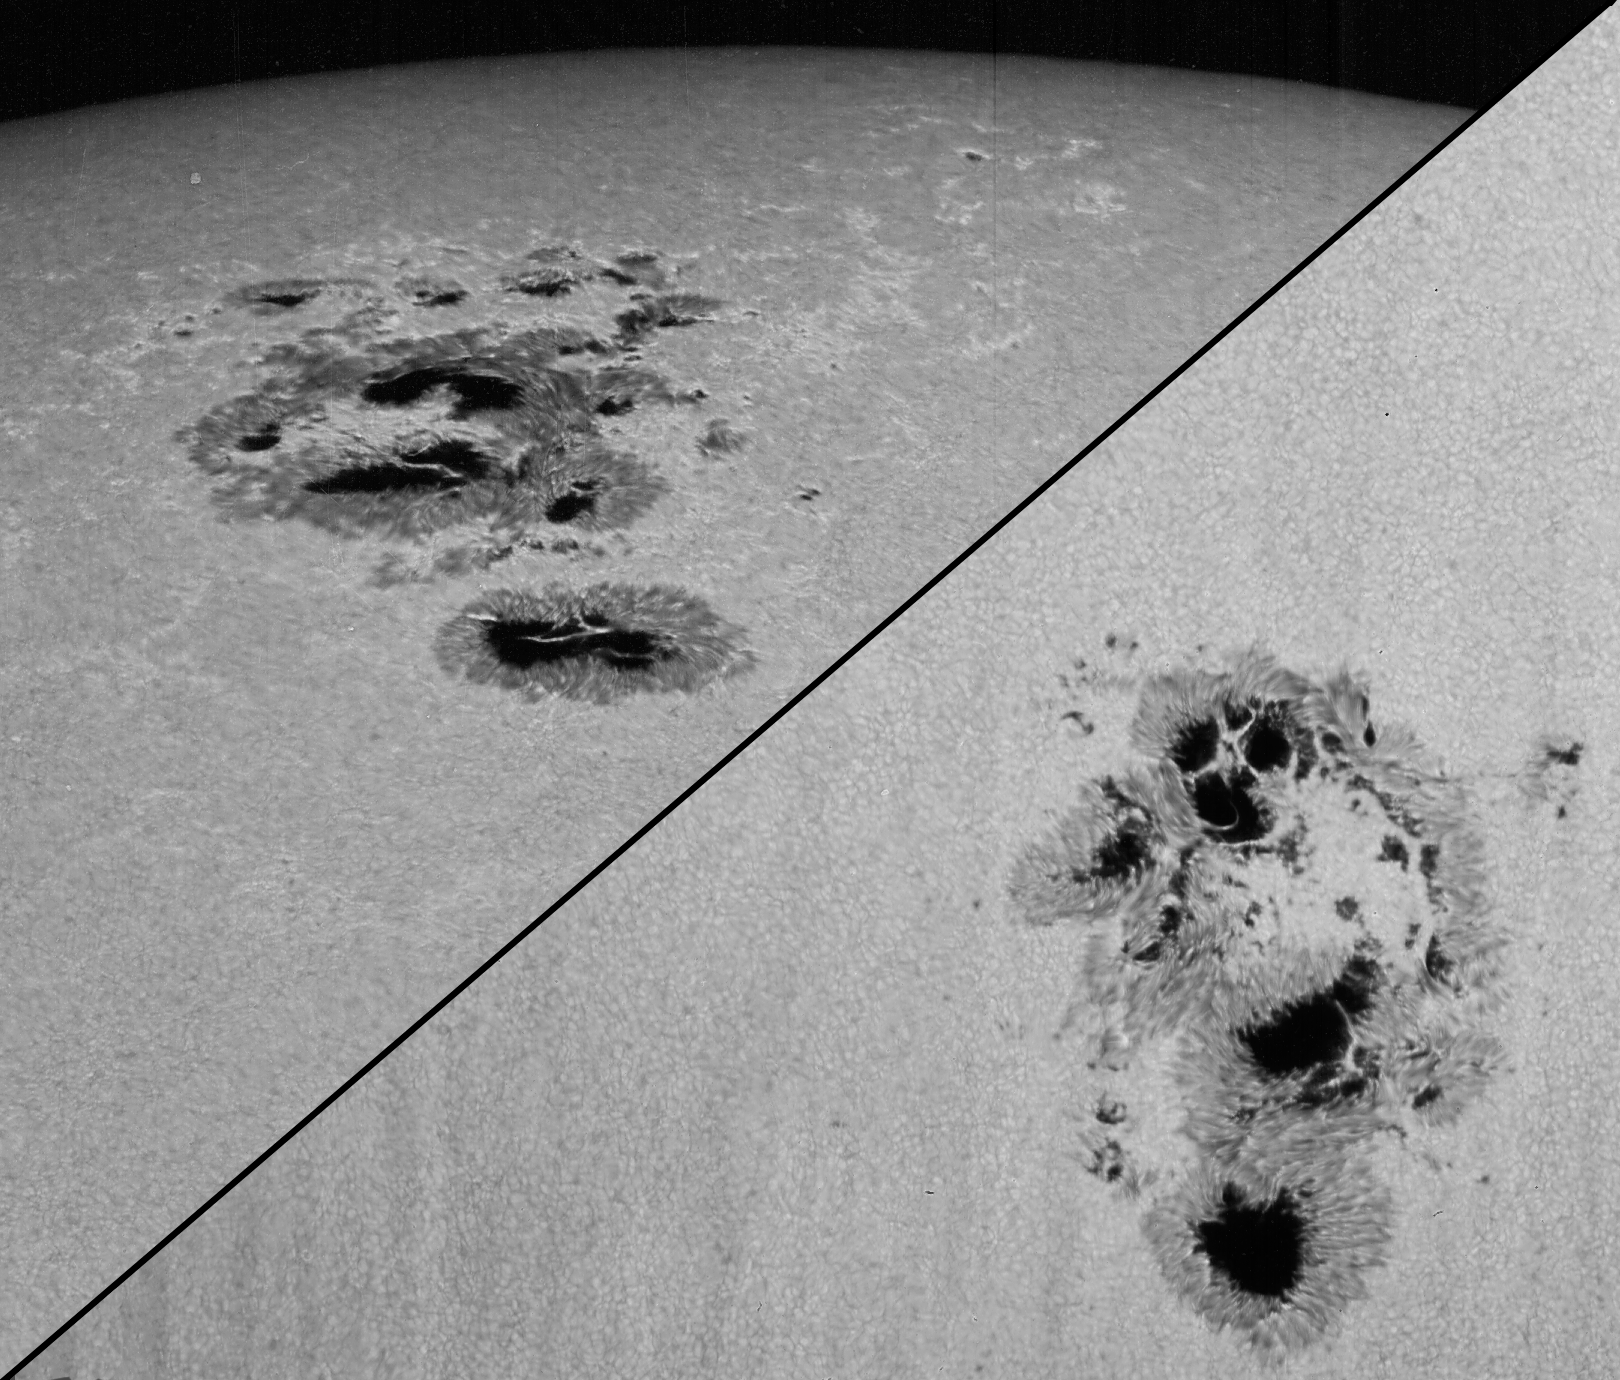

Sunspots NOAA 486 and NOAA 484, October 24th, 2003

A close-up view of sunspots NOAA 486 and NOAA 484, October 24th, 2003. Picture by Dr Bill Livingston from the McMath-Pierce solar facility on Kitt Peak. The relative placement of these sunspots on the solar disk can be seen in this image, and for details of the sunspots' magnetic fields, see this image.

Credit: Bill Livingston/NSO/AURA/NSF